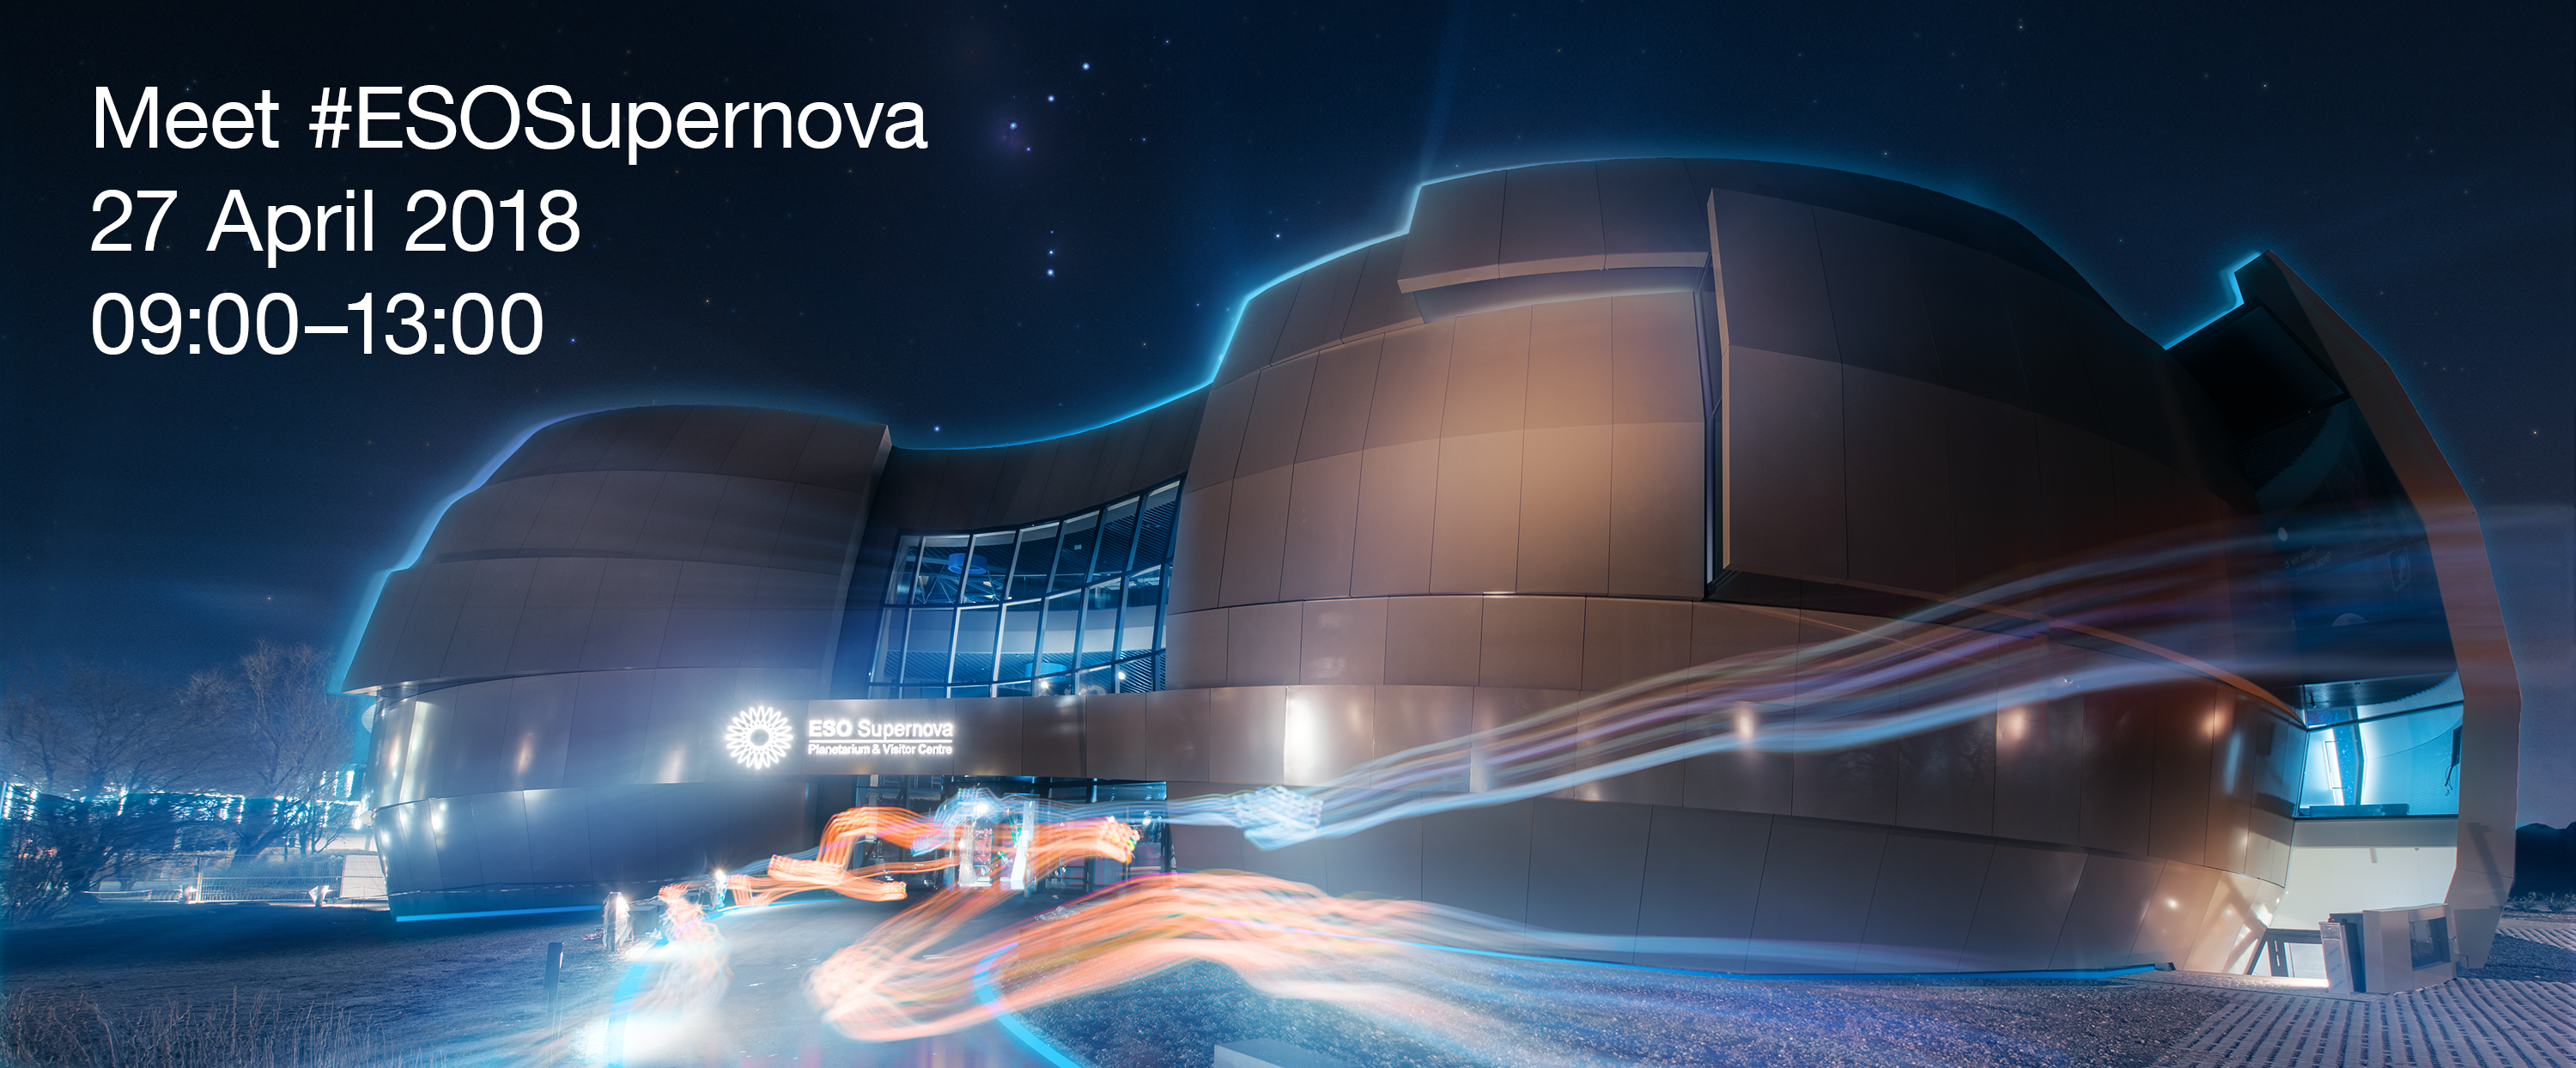

Meet #ESOSupernova

On 27 April, ESO is inviting all digital enthusiasts to meet the ESO Supernova Planetarium & Visitor Centre, a new cutting-edge astronomy centre for the public that will open its doors the next day.

The Meet #ESOSupernova event is aimed at keen social media users, passionate bloggers and other digital content creators from both the local community (Munich, Bavaria and Germany) and the European and international community.

Credit: ESO